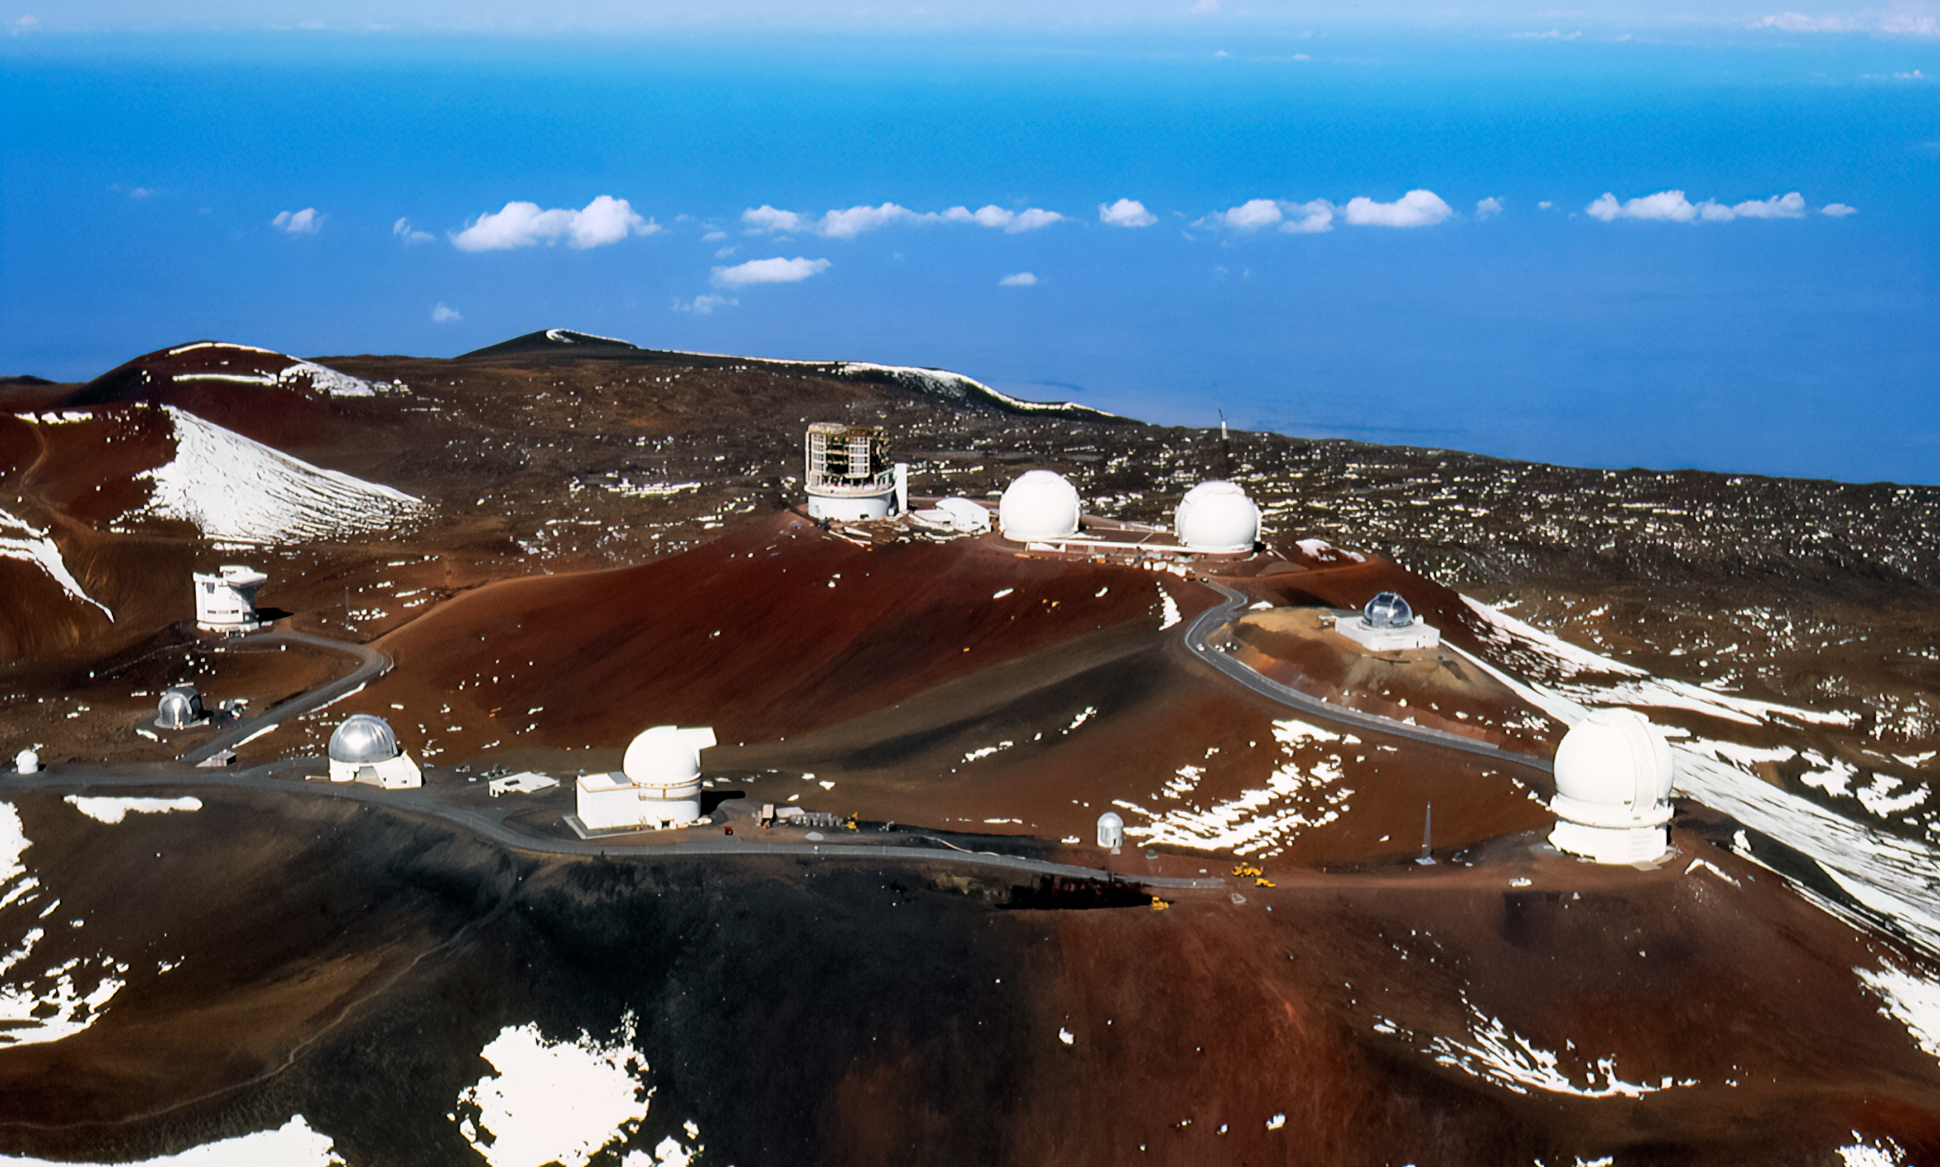

Gemini North Aerial Construction

Aerial photo of Gemini North under construction atop Maunakea in 1996.

Credit: International Gemini Observatory/NOIRLab/NSF/AURA